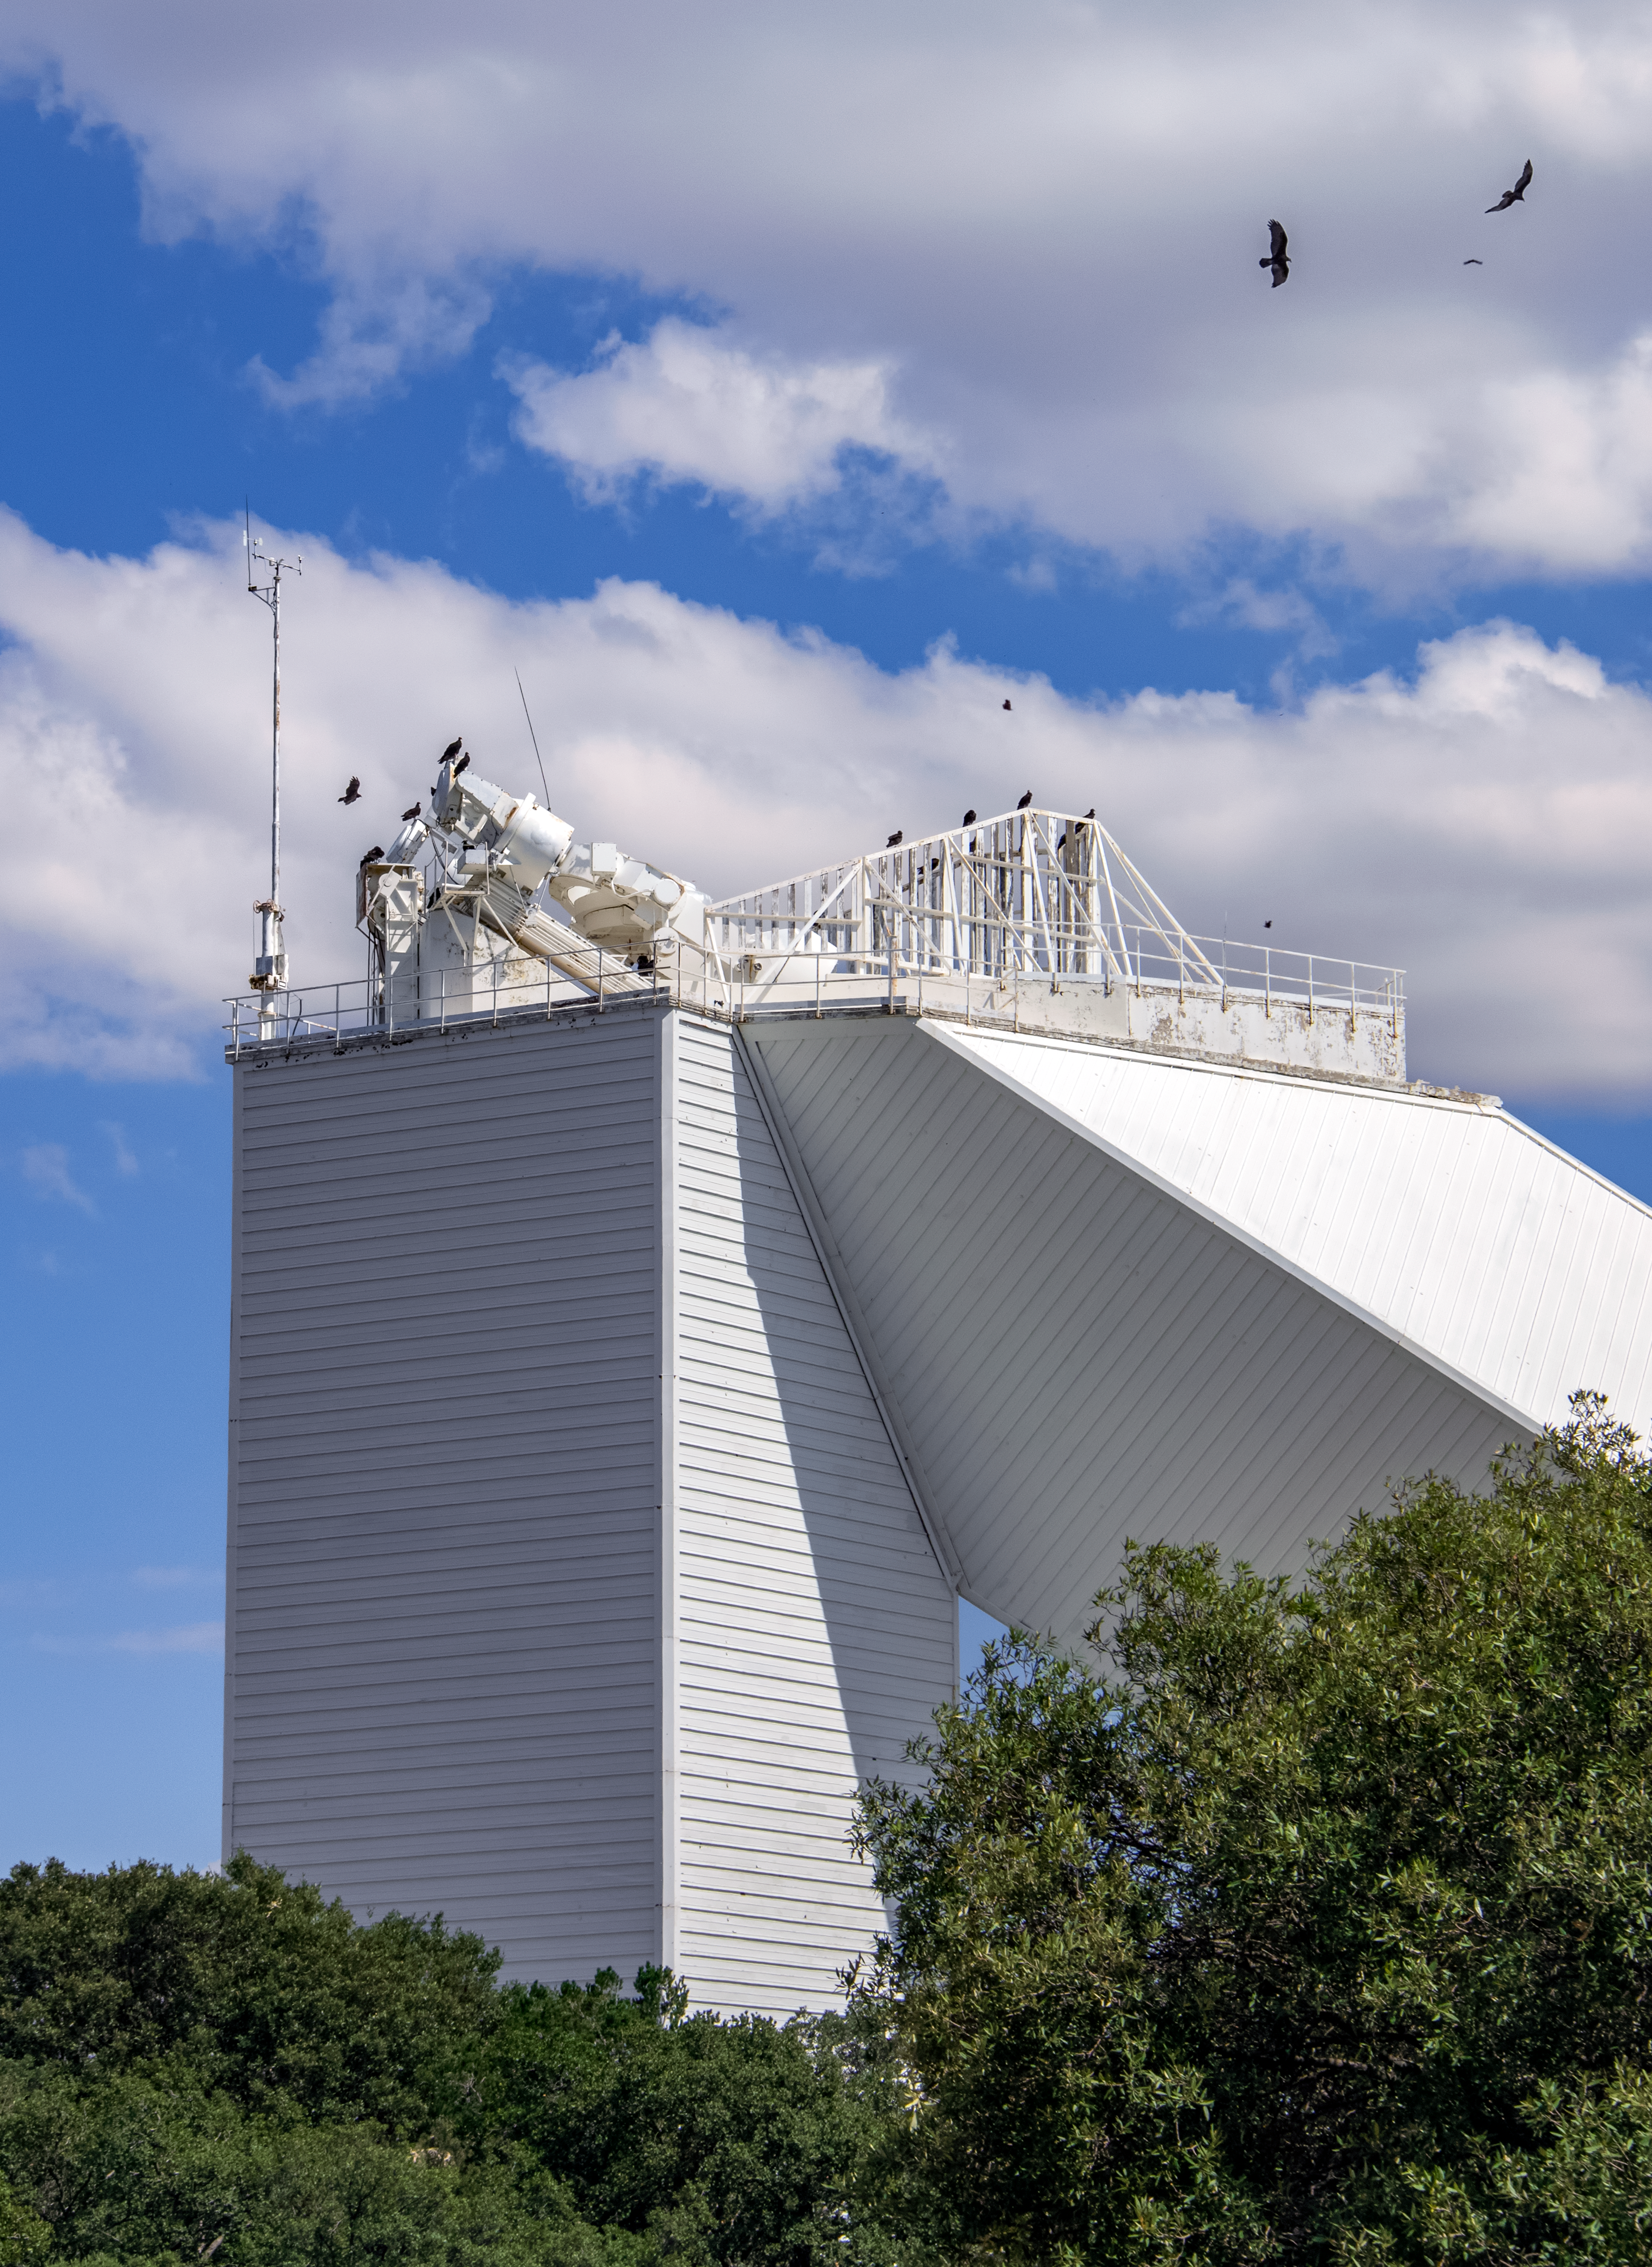

McMath-Pierce Solar Telescope

The McMath-Pierce Solar Telescope located at Kitt Peak National Observatory took observations day and night before ending operations in 2017. During its years of operation, this telescope observed not only the Sun, but also planets and bright stars. The McMath-Pierce facility is now embarking on a new mission to become the home of the NOIRLab Windows on the Universe Center for Astronomy Outreach, expected to open by early 2023.

Credit: NOIRLab/AURA/NSF